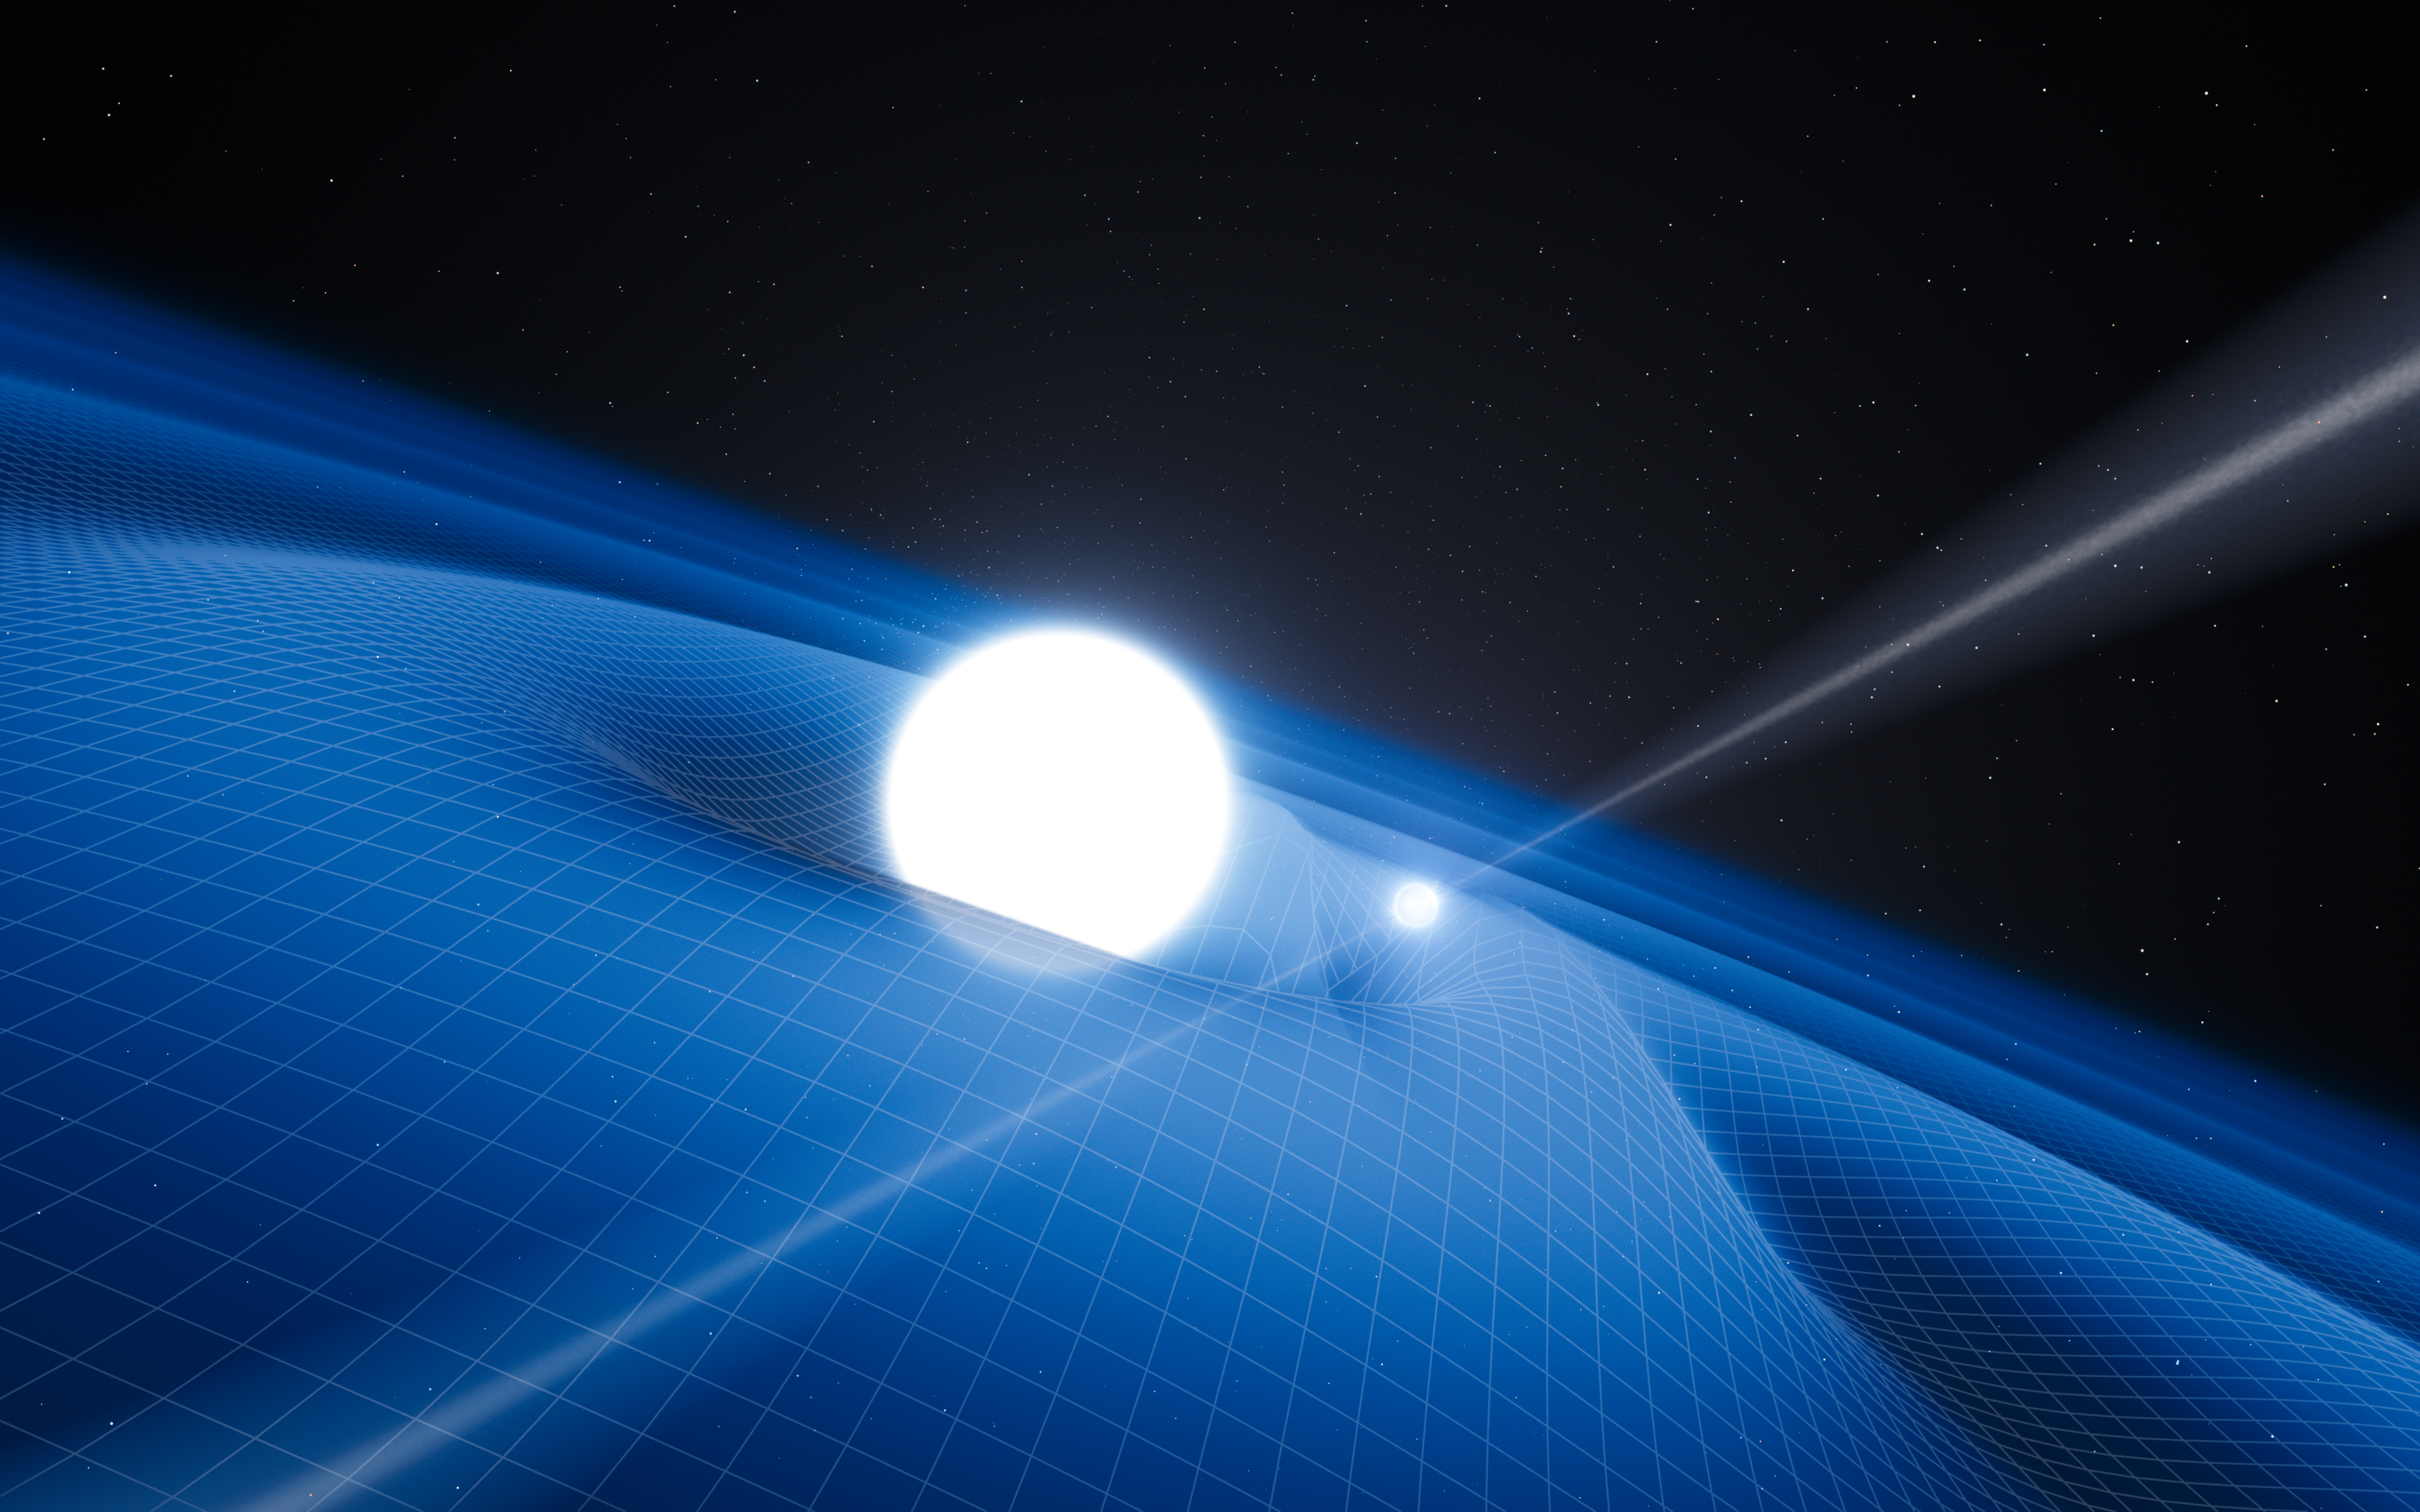

Artist’s impression of the pulsar PSR J0348+0432 and its white dwarf companion

This artist’s impression shows the exotic double object that consists of a tiny, but very heavy neutron star that spins 25 times each second, orbited every two and a half hours by a white dwarf star. The neutron star is a pulsar named PSR J0348+0432 that is giving off radio waves that can be picked up on Earth by radio telescopes. Although this unusual pair is very interesting in its own right, it is also a unique laboratory for testing the limits of physical theories.

This system is radiating gravitational radiation, ripples in spacetime. Although these waves (shown as the grid in this picture) cannot be yet detected directly by astronomers on Earth they can be sensed indirectly by measuring the change in the orbit of the system as it loses energy.

As the pulsar is so small the relative sizes of the two objects are not drawn to scale.

Credit: ESO/L. Calçada